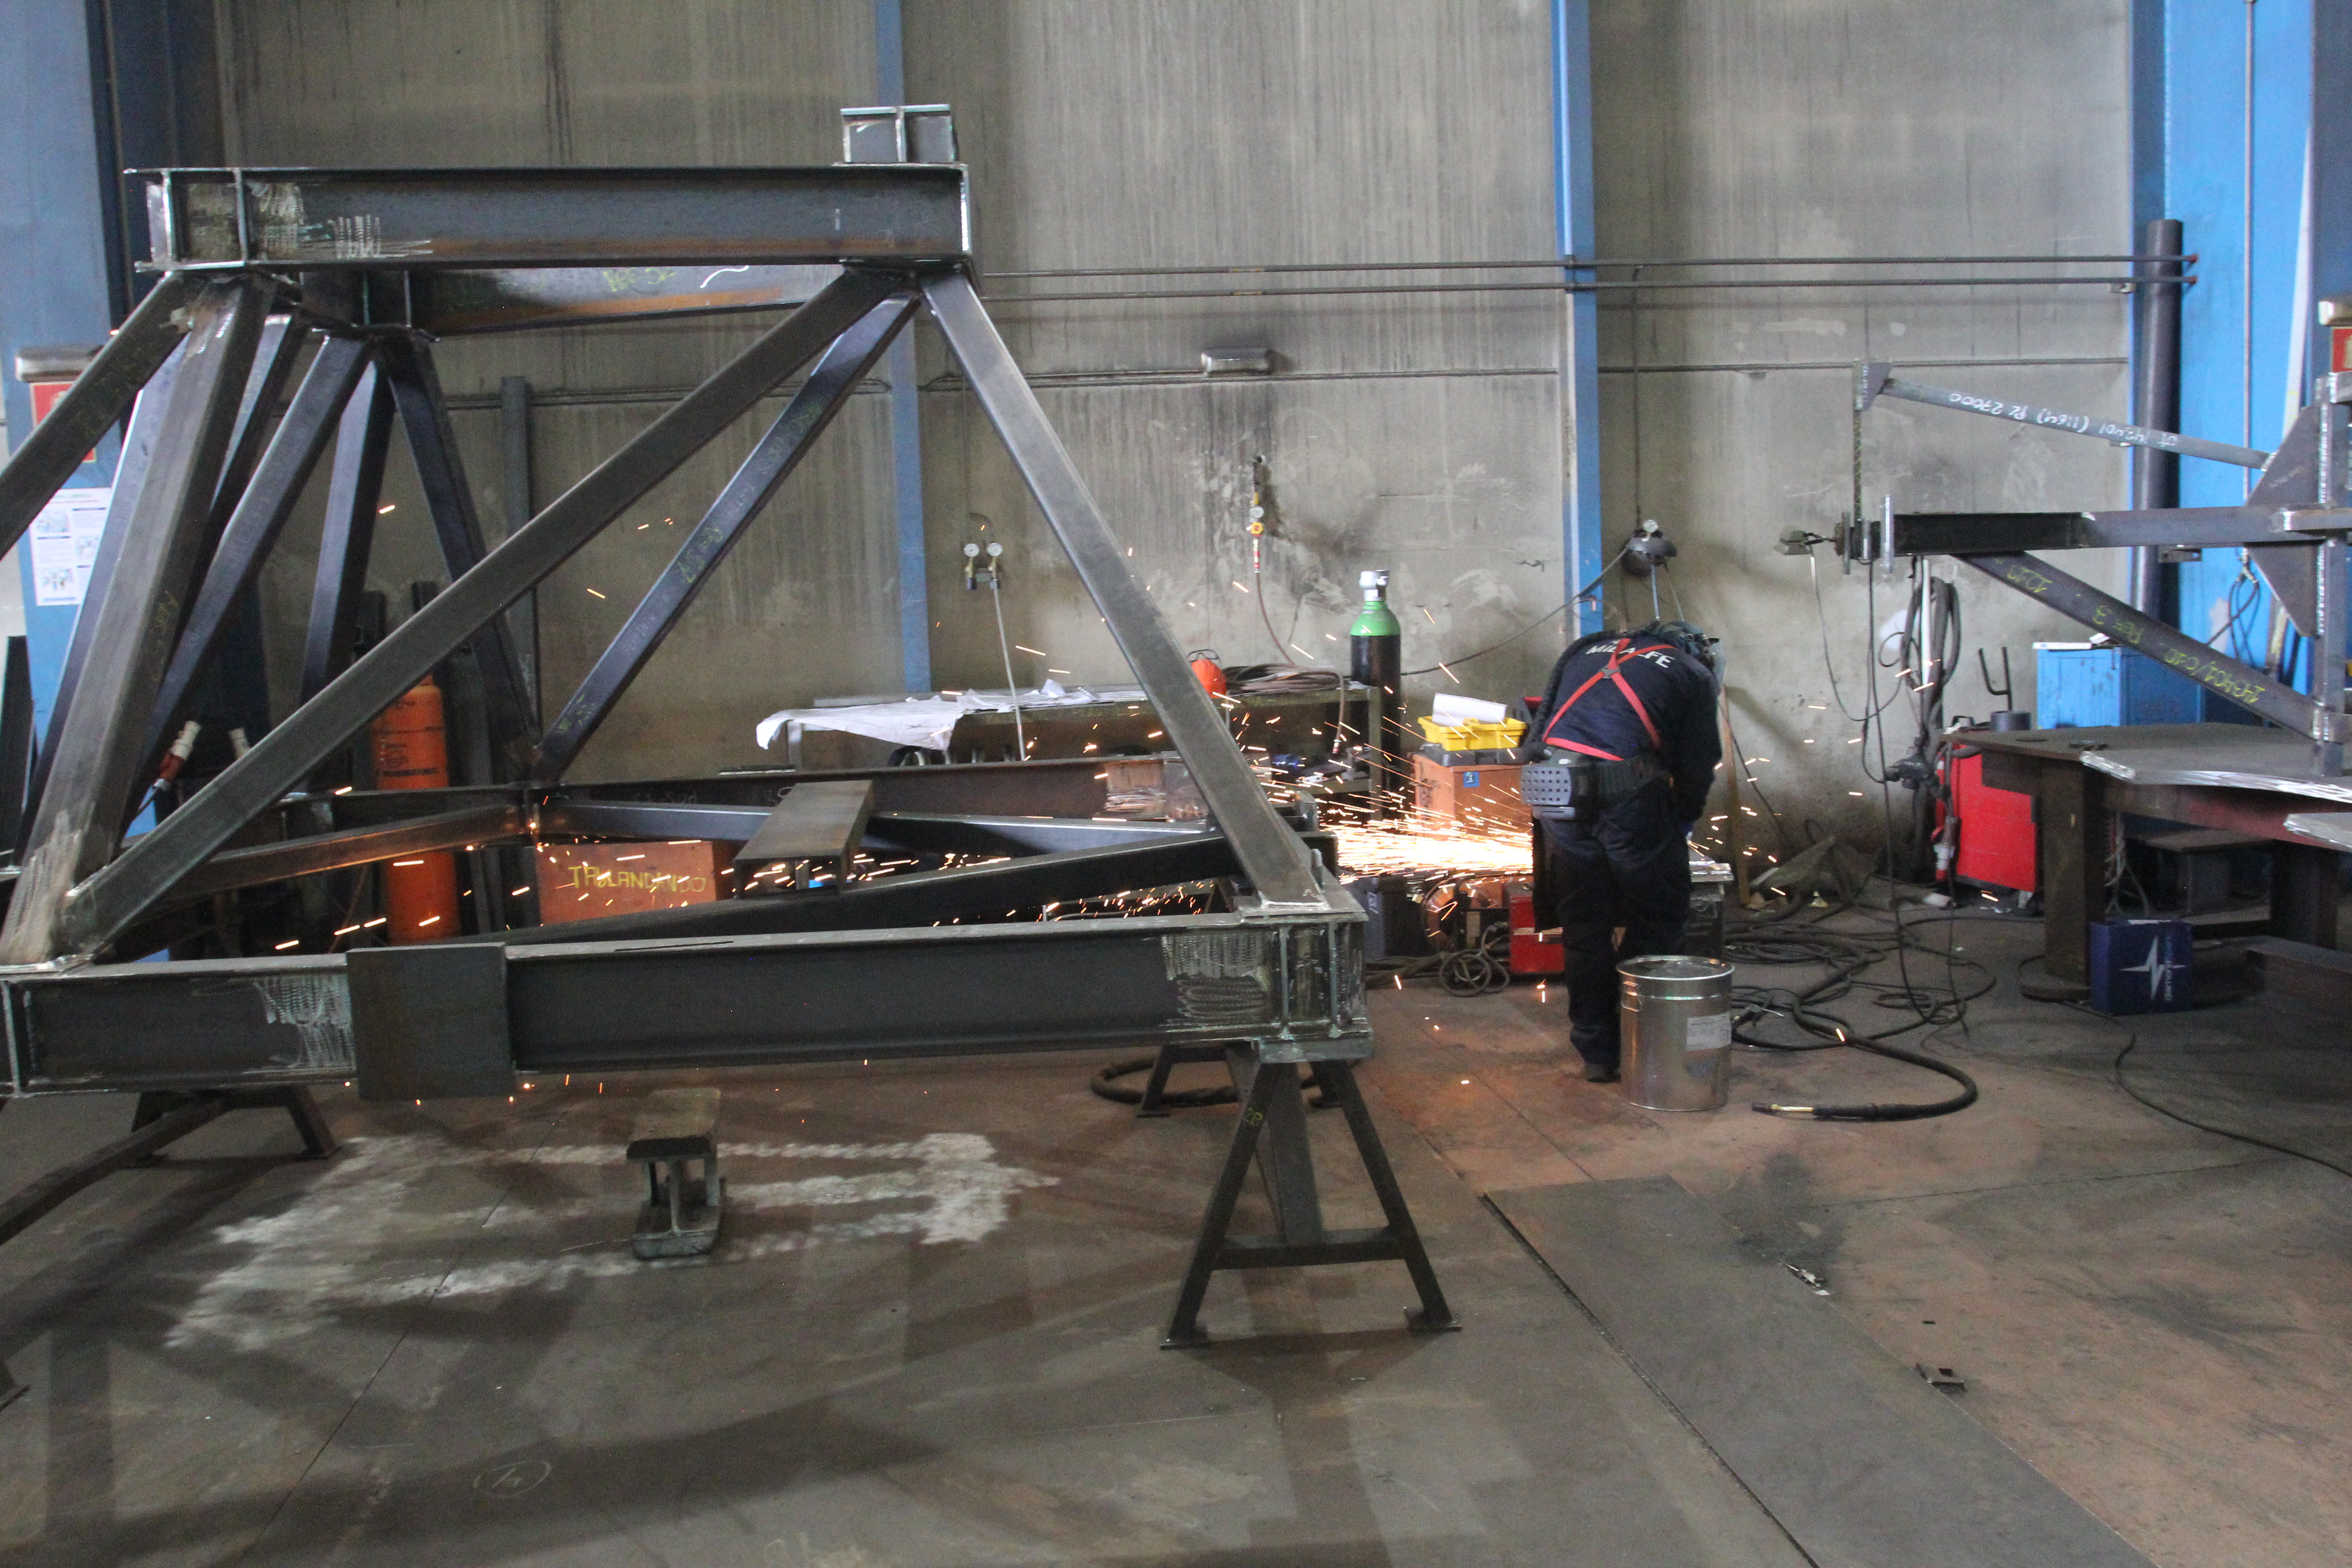

Camera Lifting Fixture Cart

This photo shows fabrication of the cart that the camera lifting fixture will rest on when not in use at the Summit Facility.

Credit: Rubin Observatory/NSF/AURA